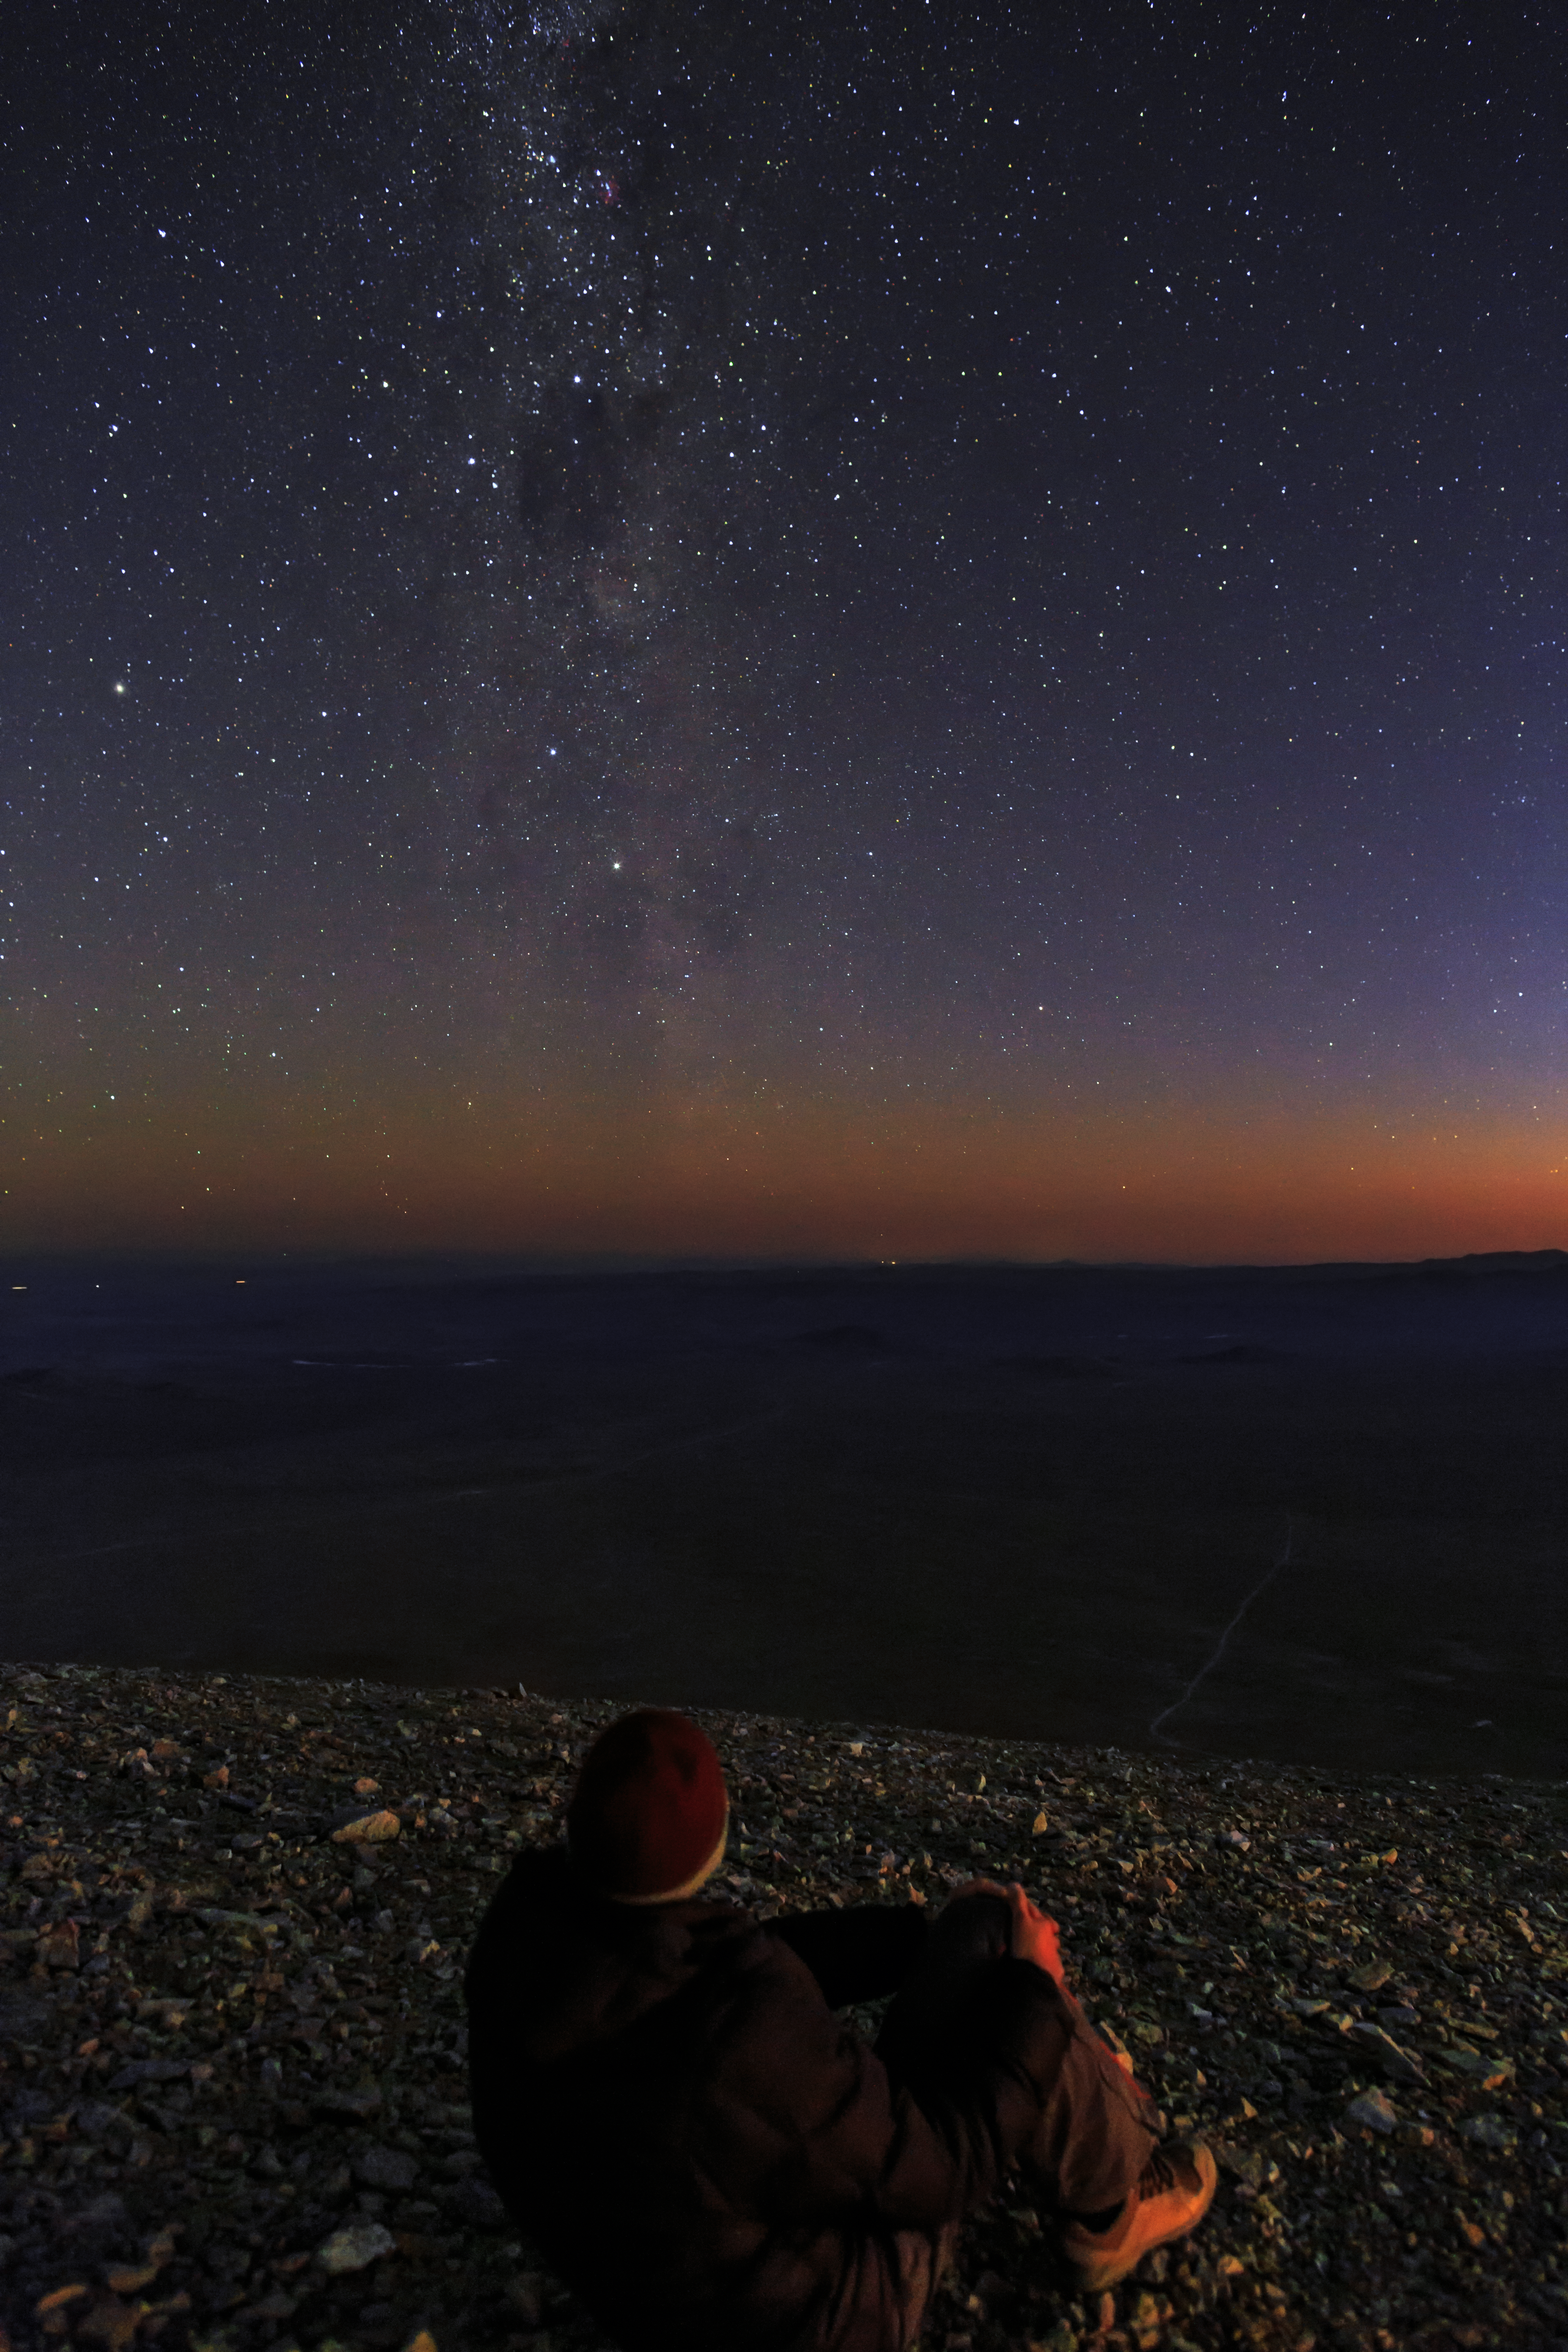

Gazing at the Chilean night sky

The sun sets over the Atacama desert, ready for a night of gazing up at the crisp Chilean night sky and to capture it in Ultra HD quality.

Credit: ESO/B.Tafreshi (twanight.org)